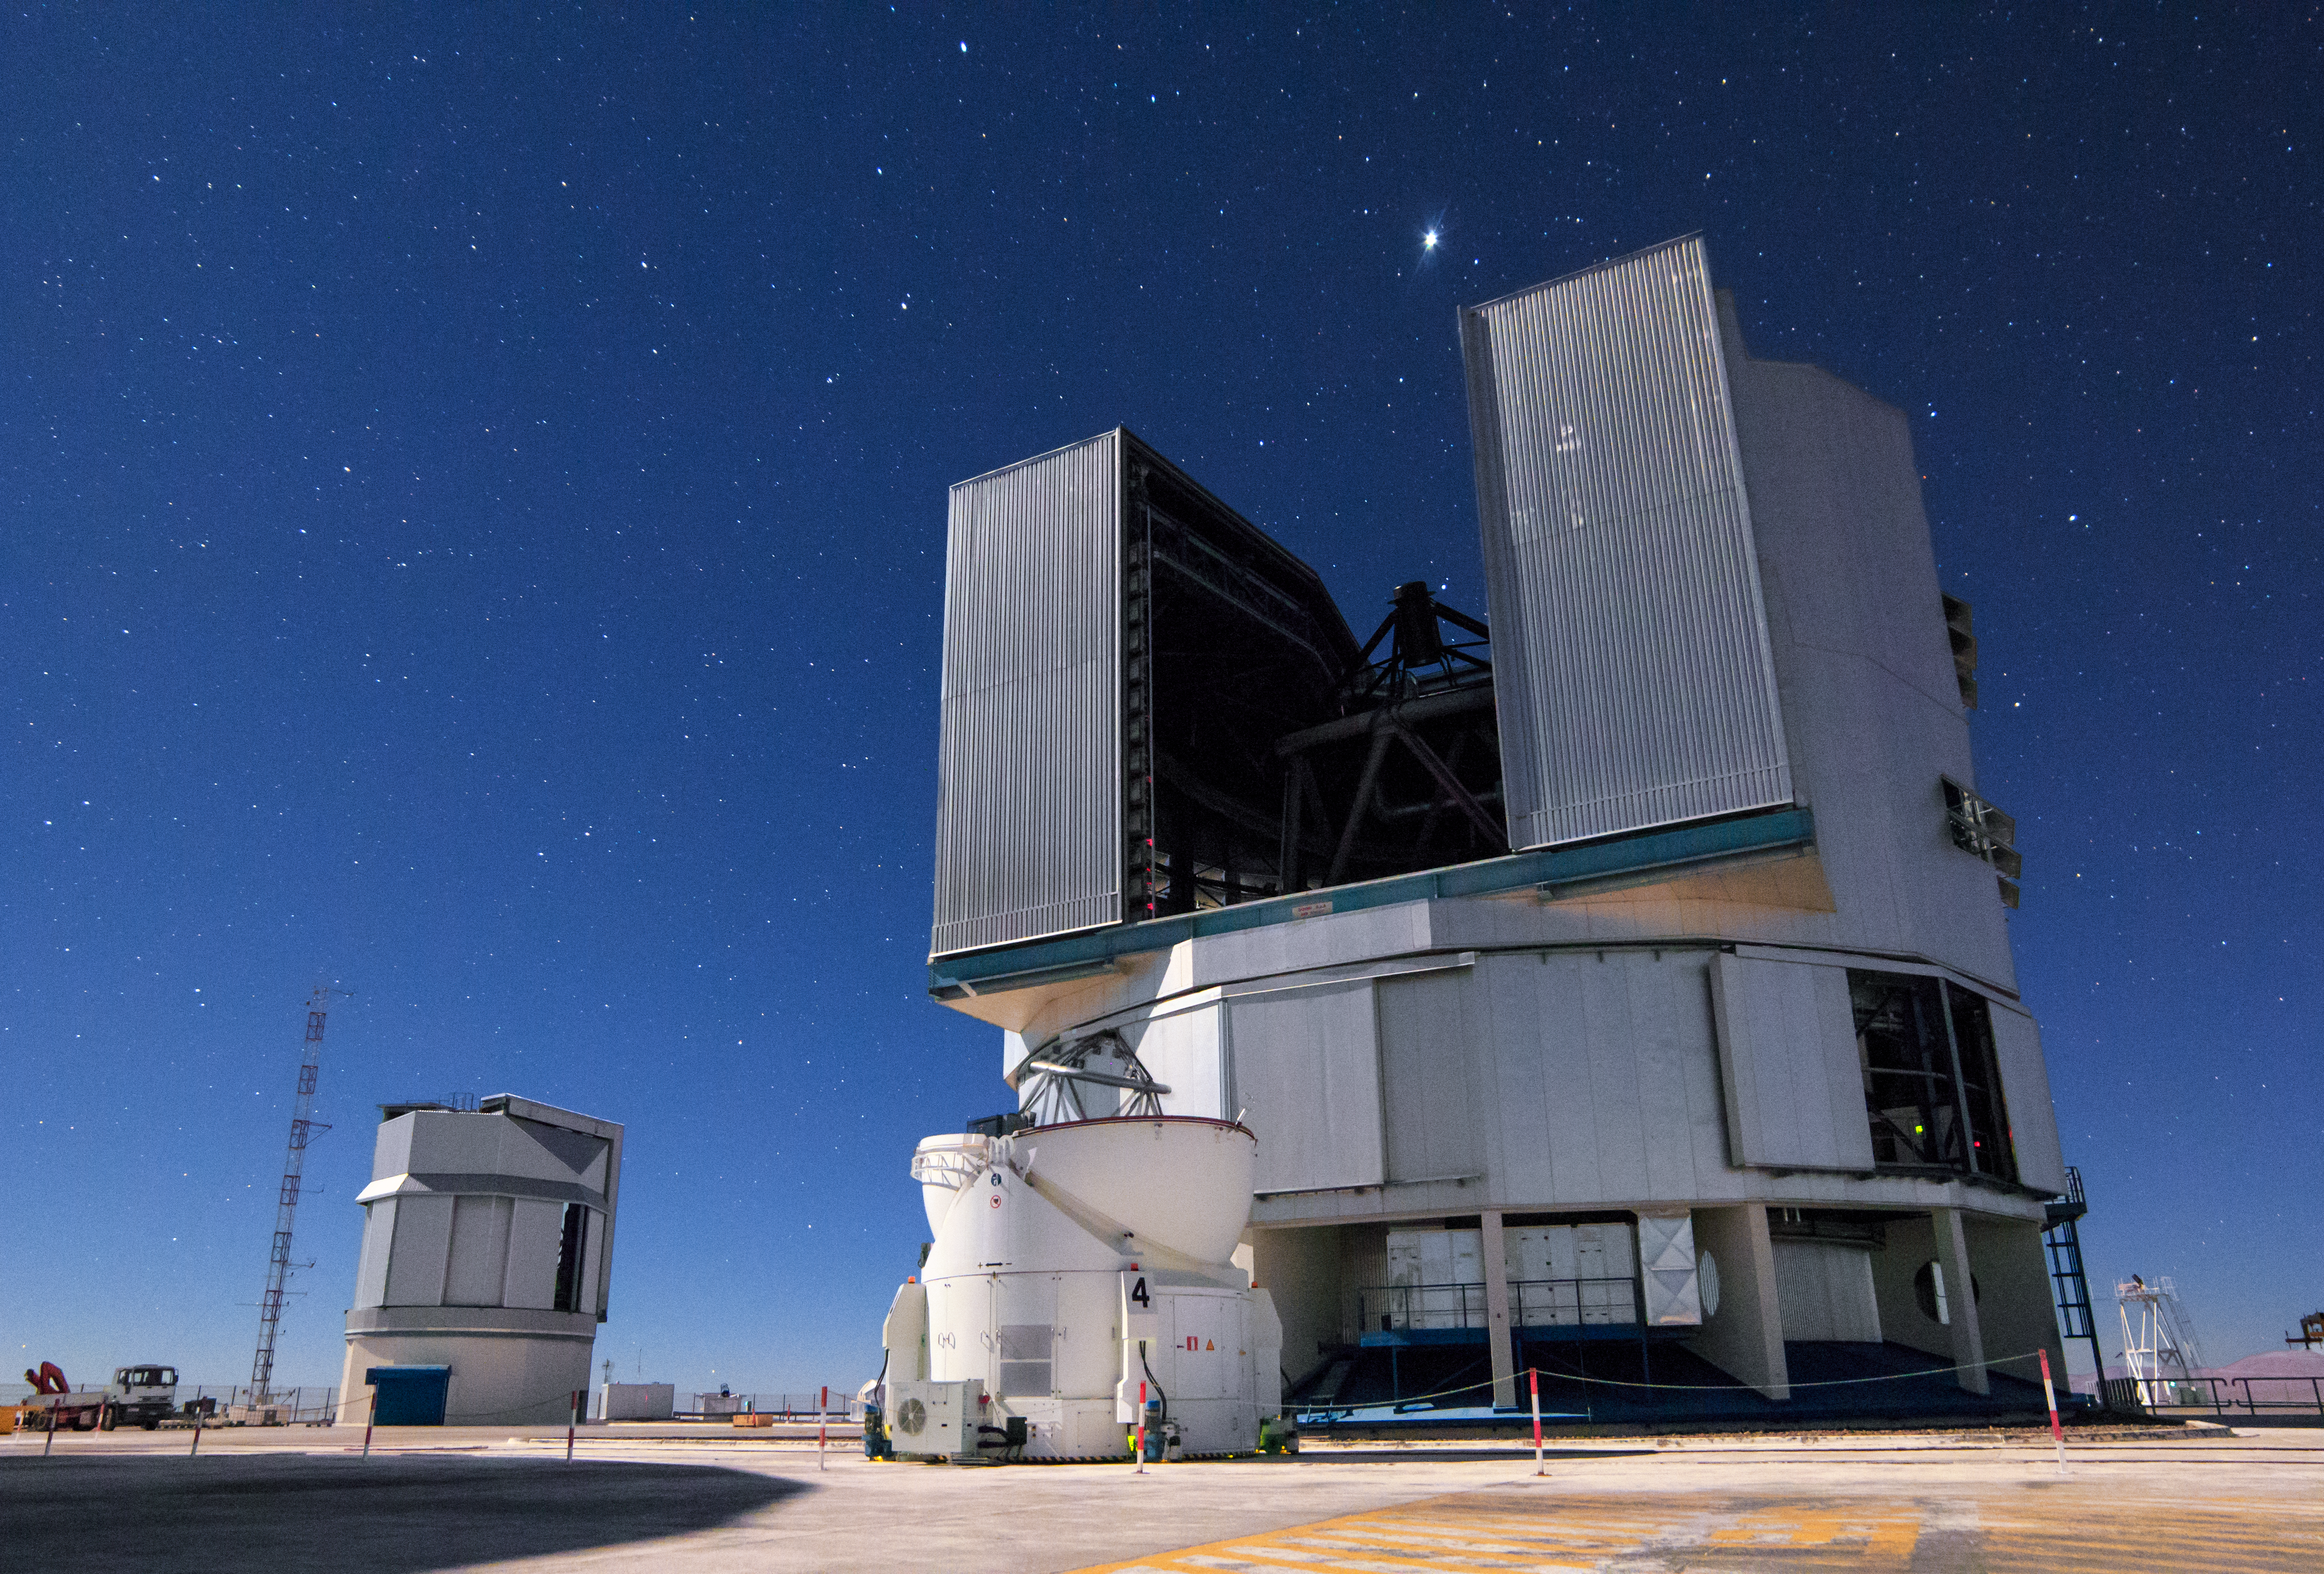

Unit Telescope ready to observe

As the Sun sets over Cerro Paranal in Chile's Atacama desert, ESO's Very Large Telescope (VLT) begins to observe. Here, one of the Unit Telescopes is open ready to look out into the Universe, next to one of its smaller companions, an Auxiliary Telescope.

Credit: H. Stockebrand/ESO